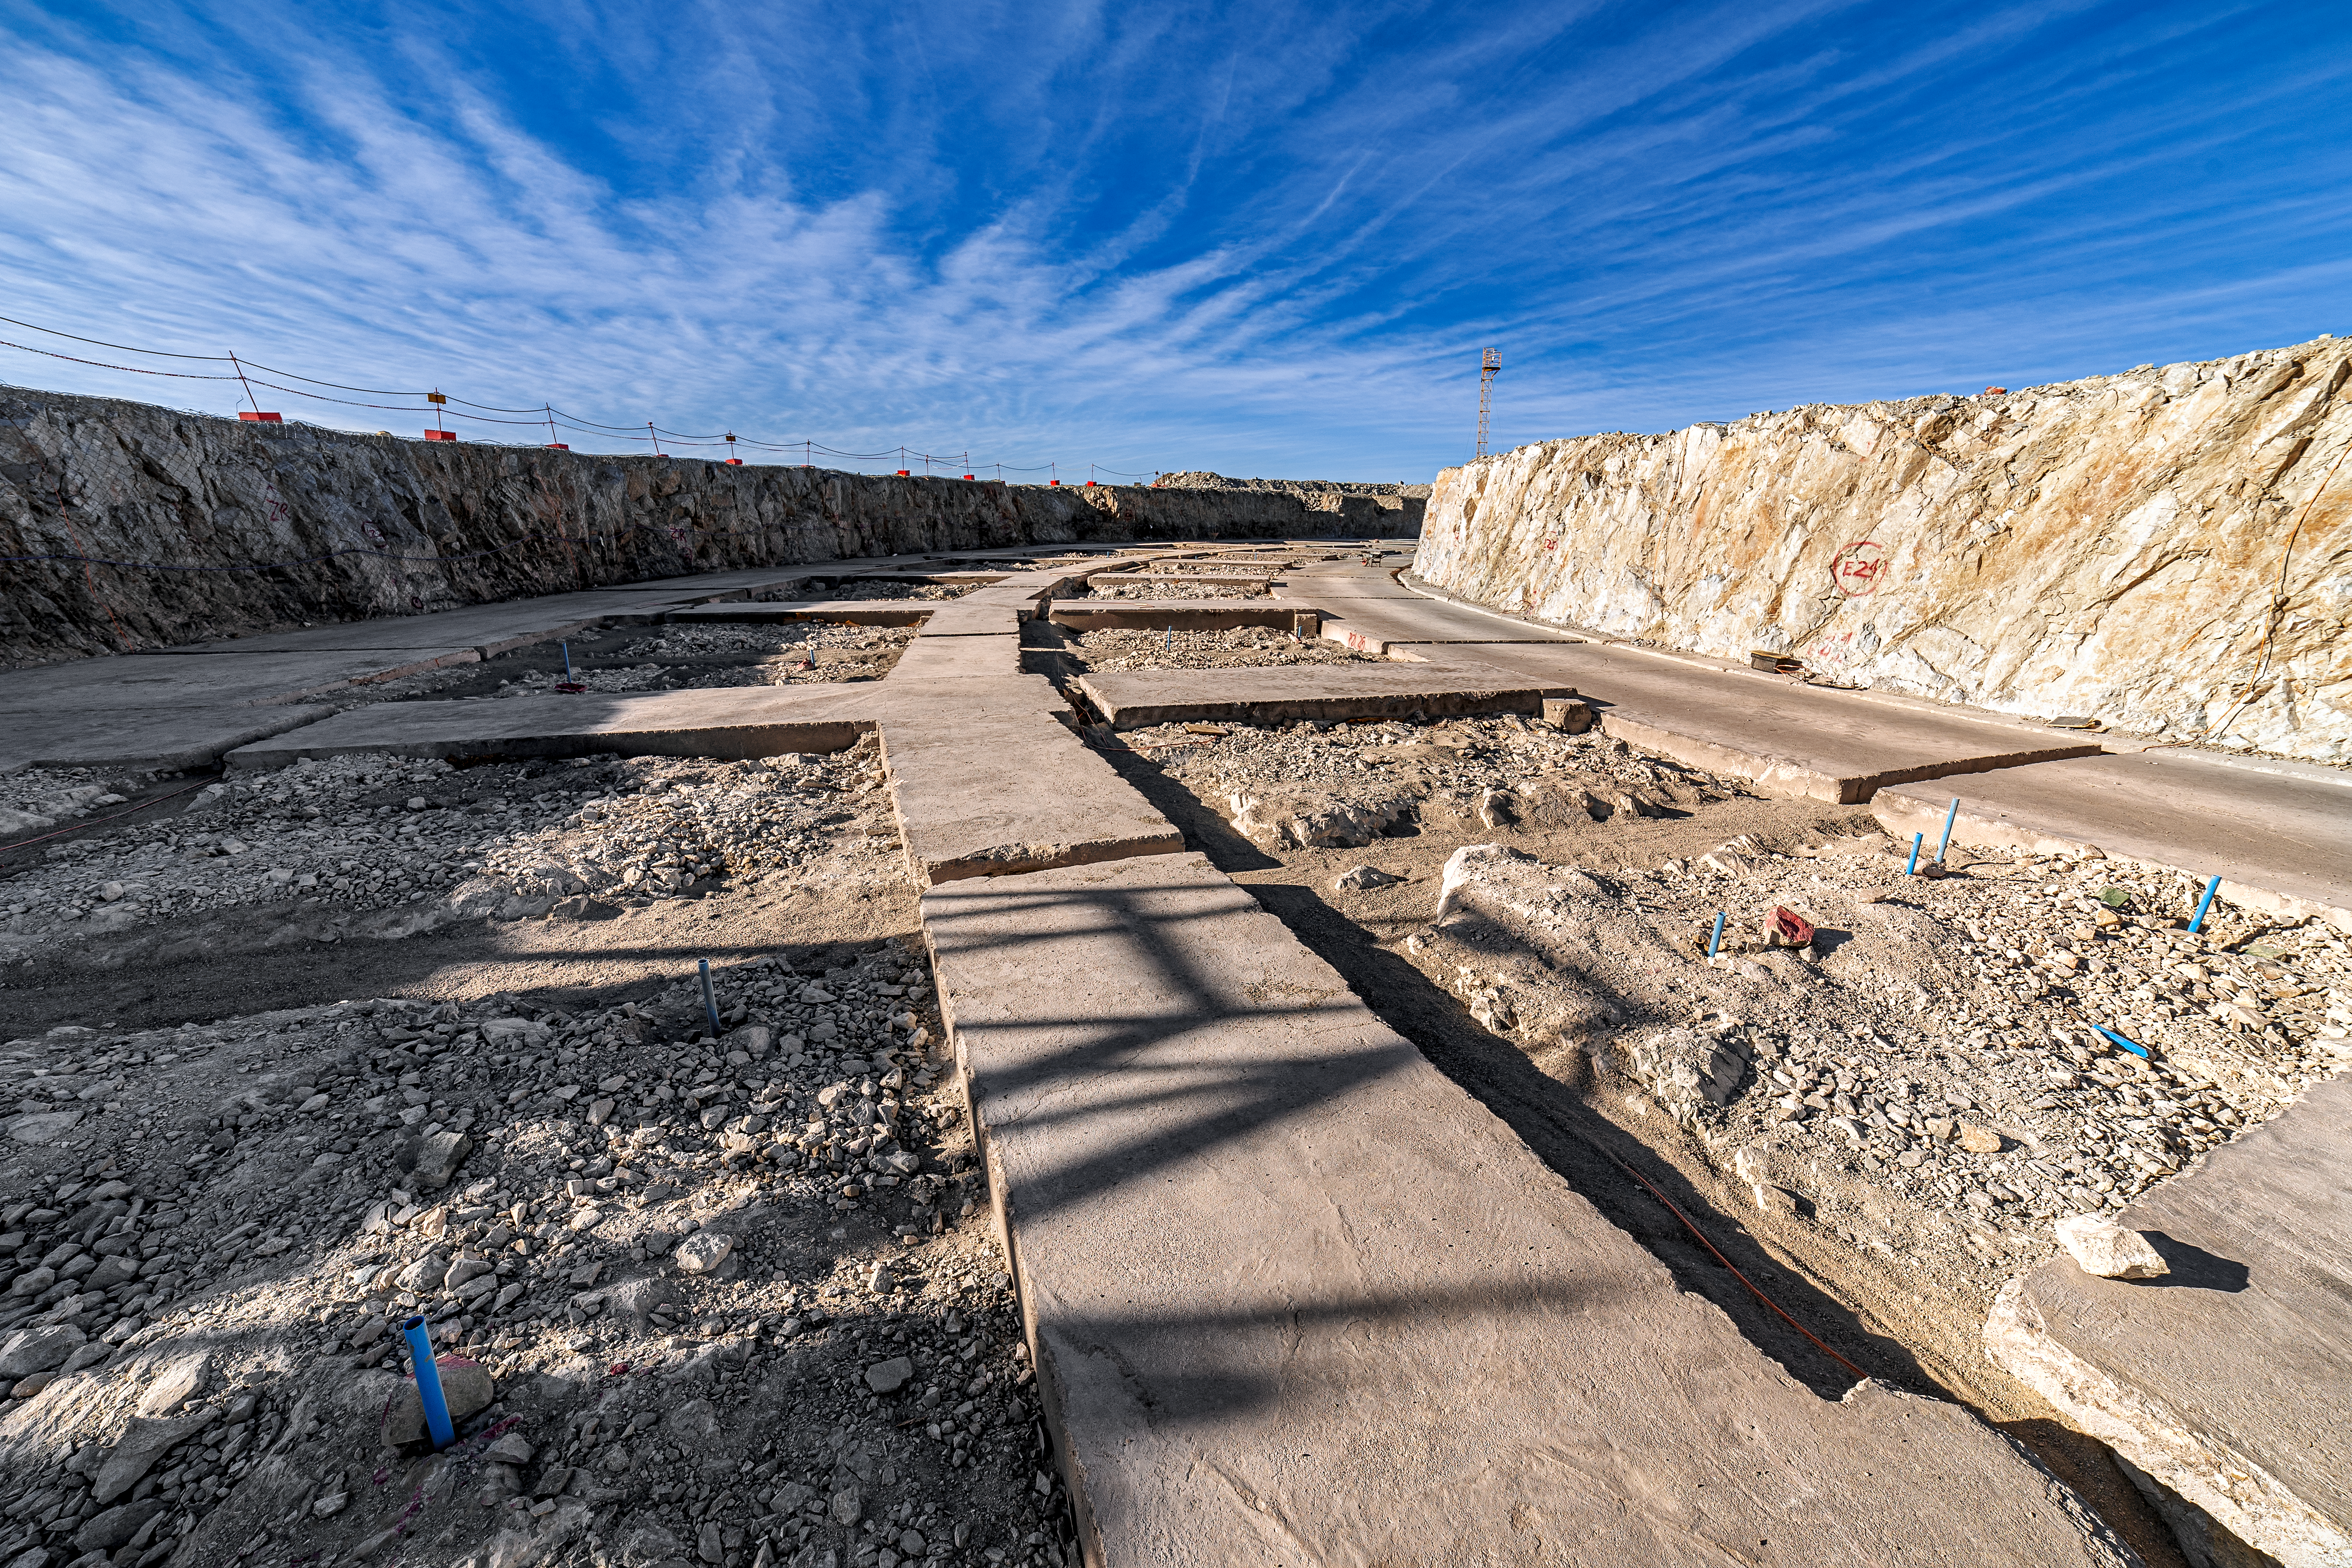

Construction of the ELT in Chile

Construction of the ELT is underway in Chile, 2019. The first stone ceremony for the ELT was in May 2017.

Credit: ESO/P. Horálek